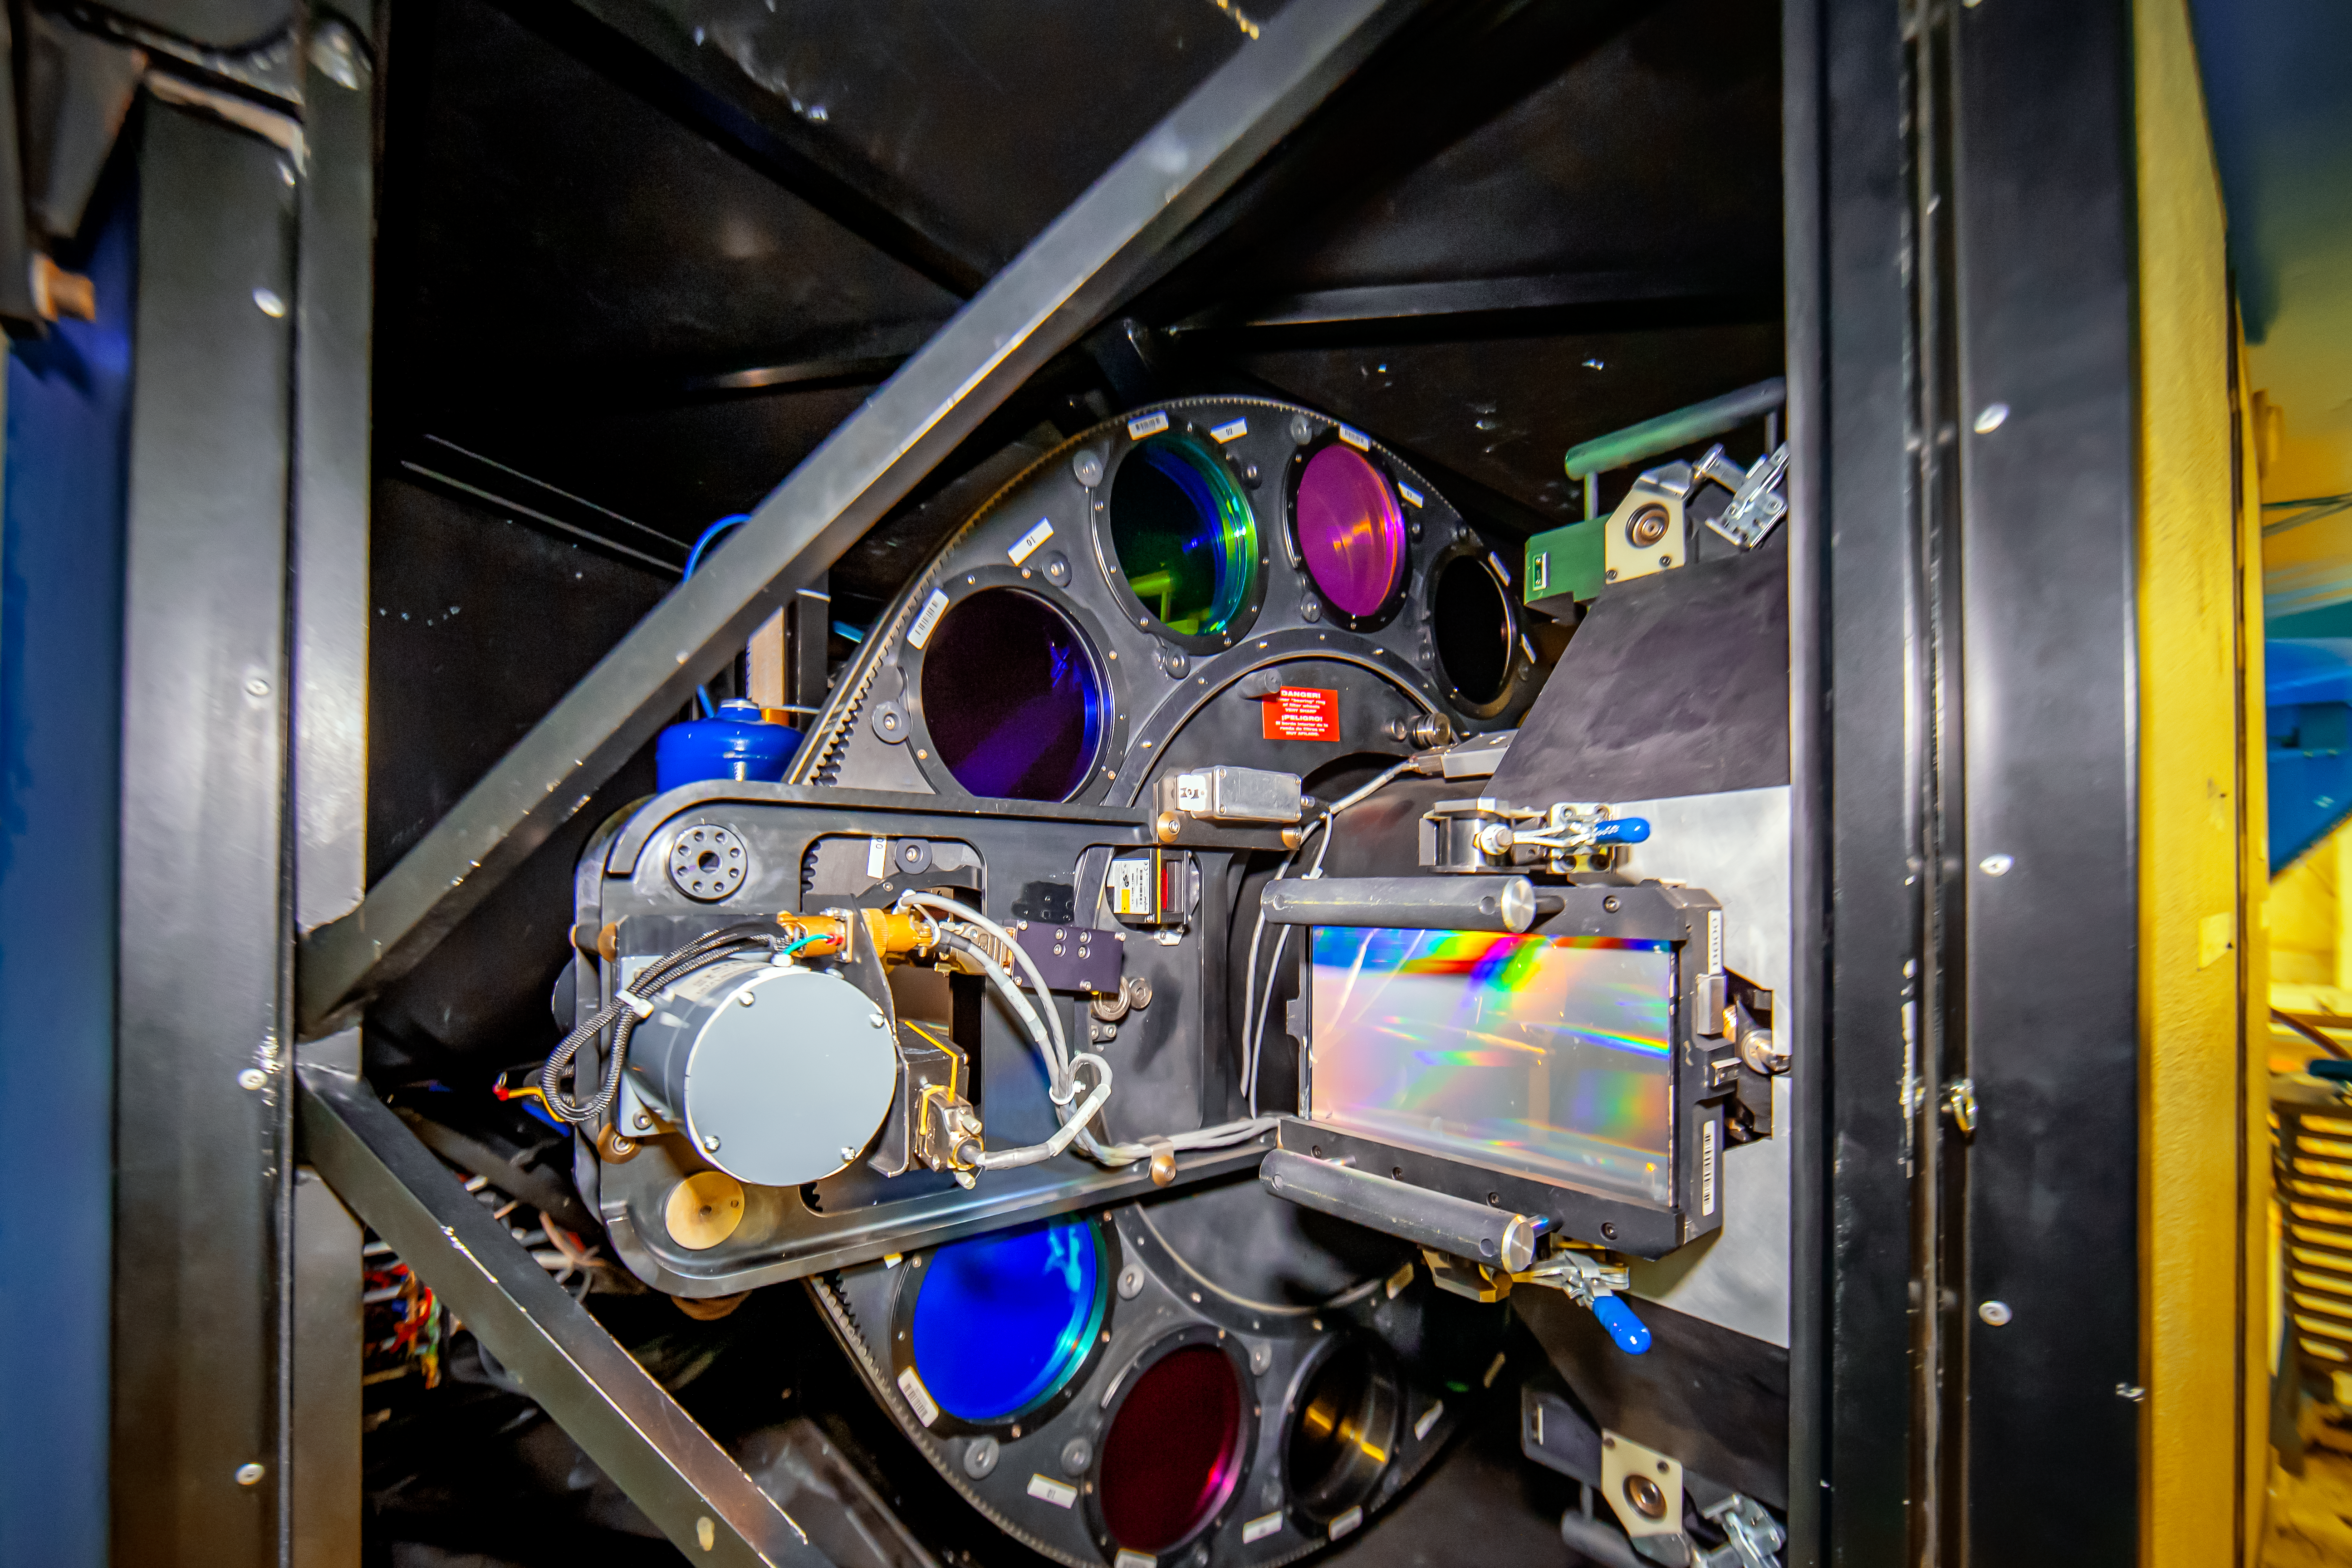

Inside GMOS

A close view of the interior of the Gemini Multi-Object Spectrographs (GMOS) in the Gemini South telescope in Chile. The rectangle with a rainbow over it is one of the gratings of the instrument and behind it is possible to see the filter wheel.

Credit: International Gemini Observatory/NOIRLab/NSF/AURA/M. Paredes